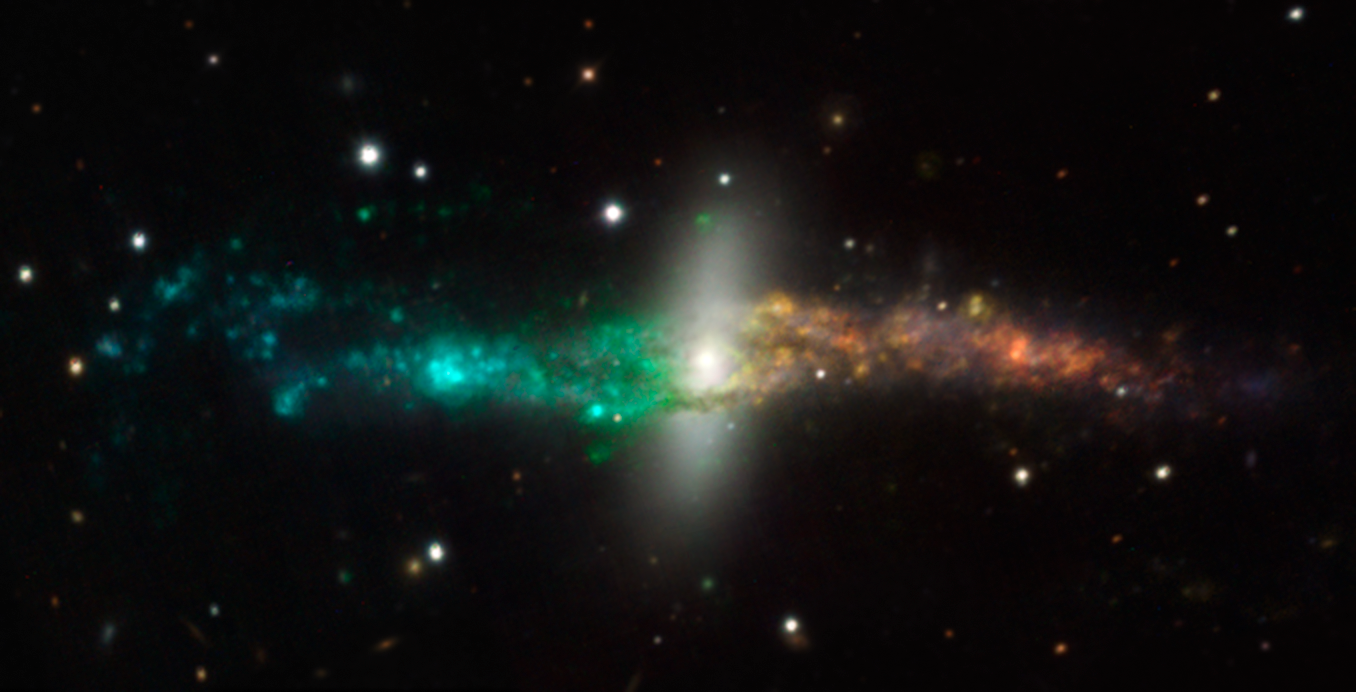

MUSE colour-coded image of NGC 4650A

This colour composite of the unusual polar ring galaxy NGC 4650A was created from data from the new MUSE instrument on ESO’s Very Large Telescope. For each part of this spectacular galaxy this new instrument splits the light up into its component colours — revealing in detail the chemical and physical properties of each point. This picture is based on a mosaic of three MUSE datasets that were obtained soon after the instrument achieved first light in early 2014.

To make this picture selected regions of the spectrum were extracted to form a single colour image. In addition the glowing star formation regions in the unusual disc around the galaxy have been colour coded to represent their velocities — blue regions are approaching, relative to the centre of the galaxy, and red regions receding due to the rotation of the disc.

Credit: ESO/MUSE consortium/R. Bacon